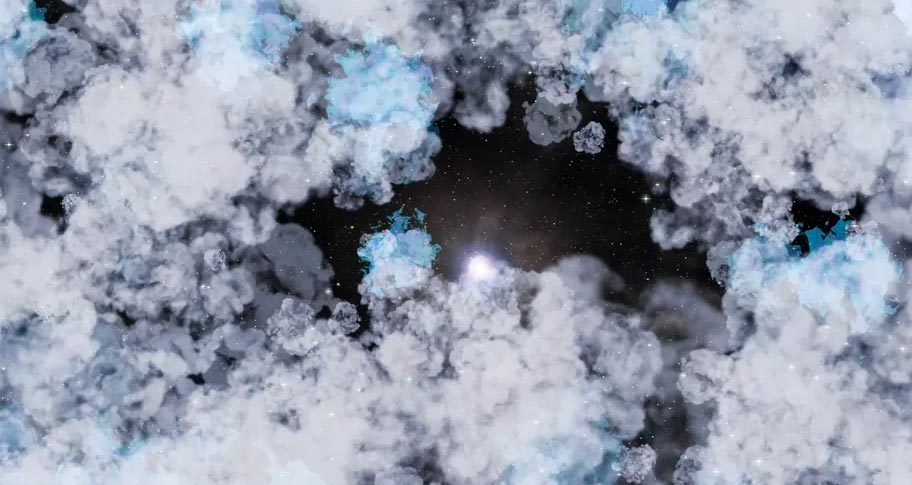

Animation of a Red Giant Star Going Supernova

The spectacular explosion at the end of the life of a red giant star. Find out more here: https://public.nrao.edu/explore/milky-way-explorer/.

Credit: Alexandra Angelich (NRAO/AUI/NSF). Music: Mark Mercury.